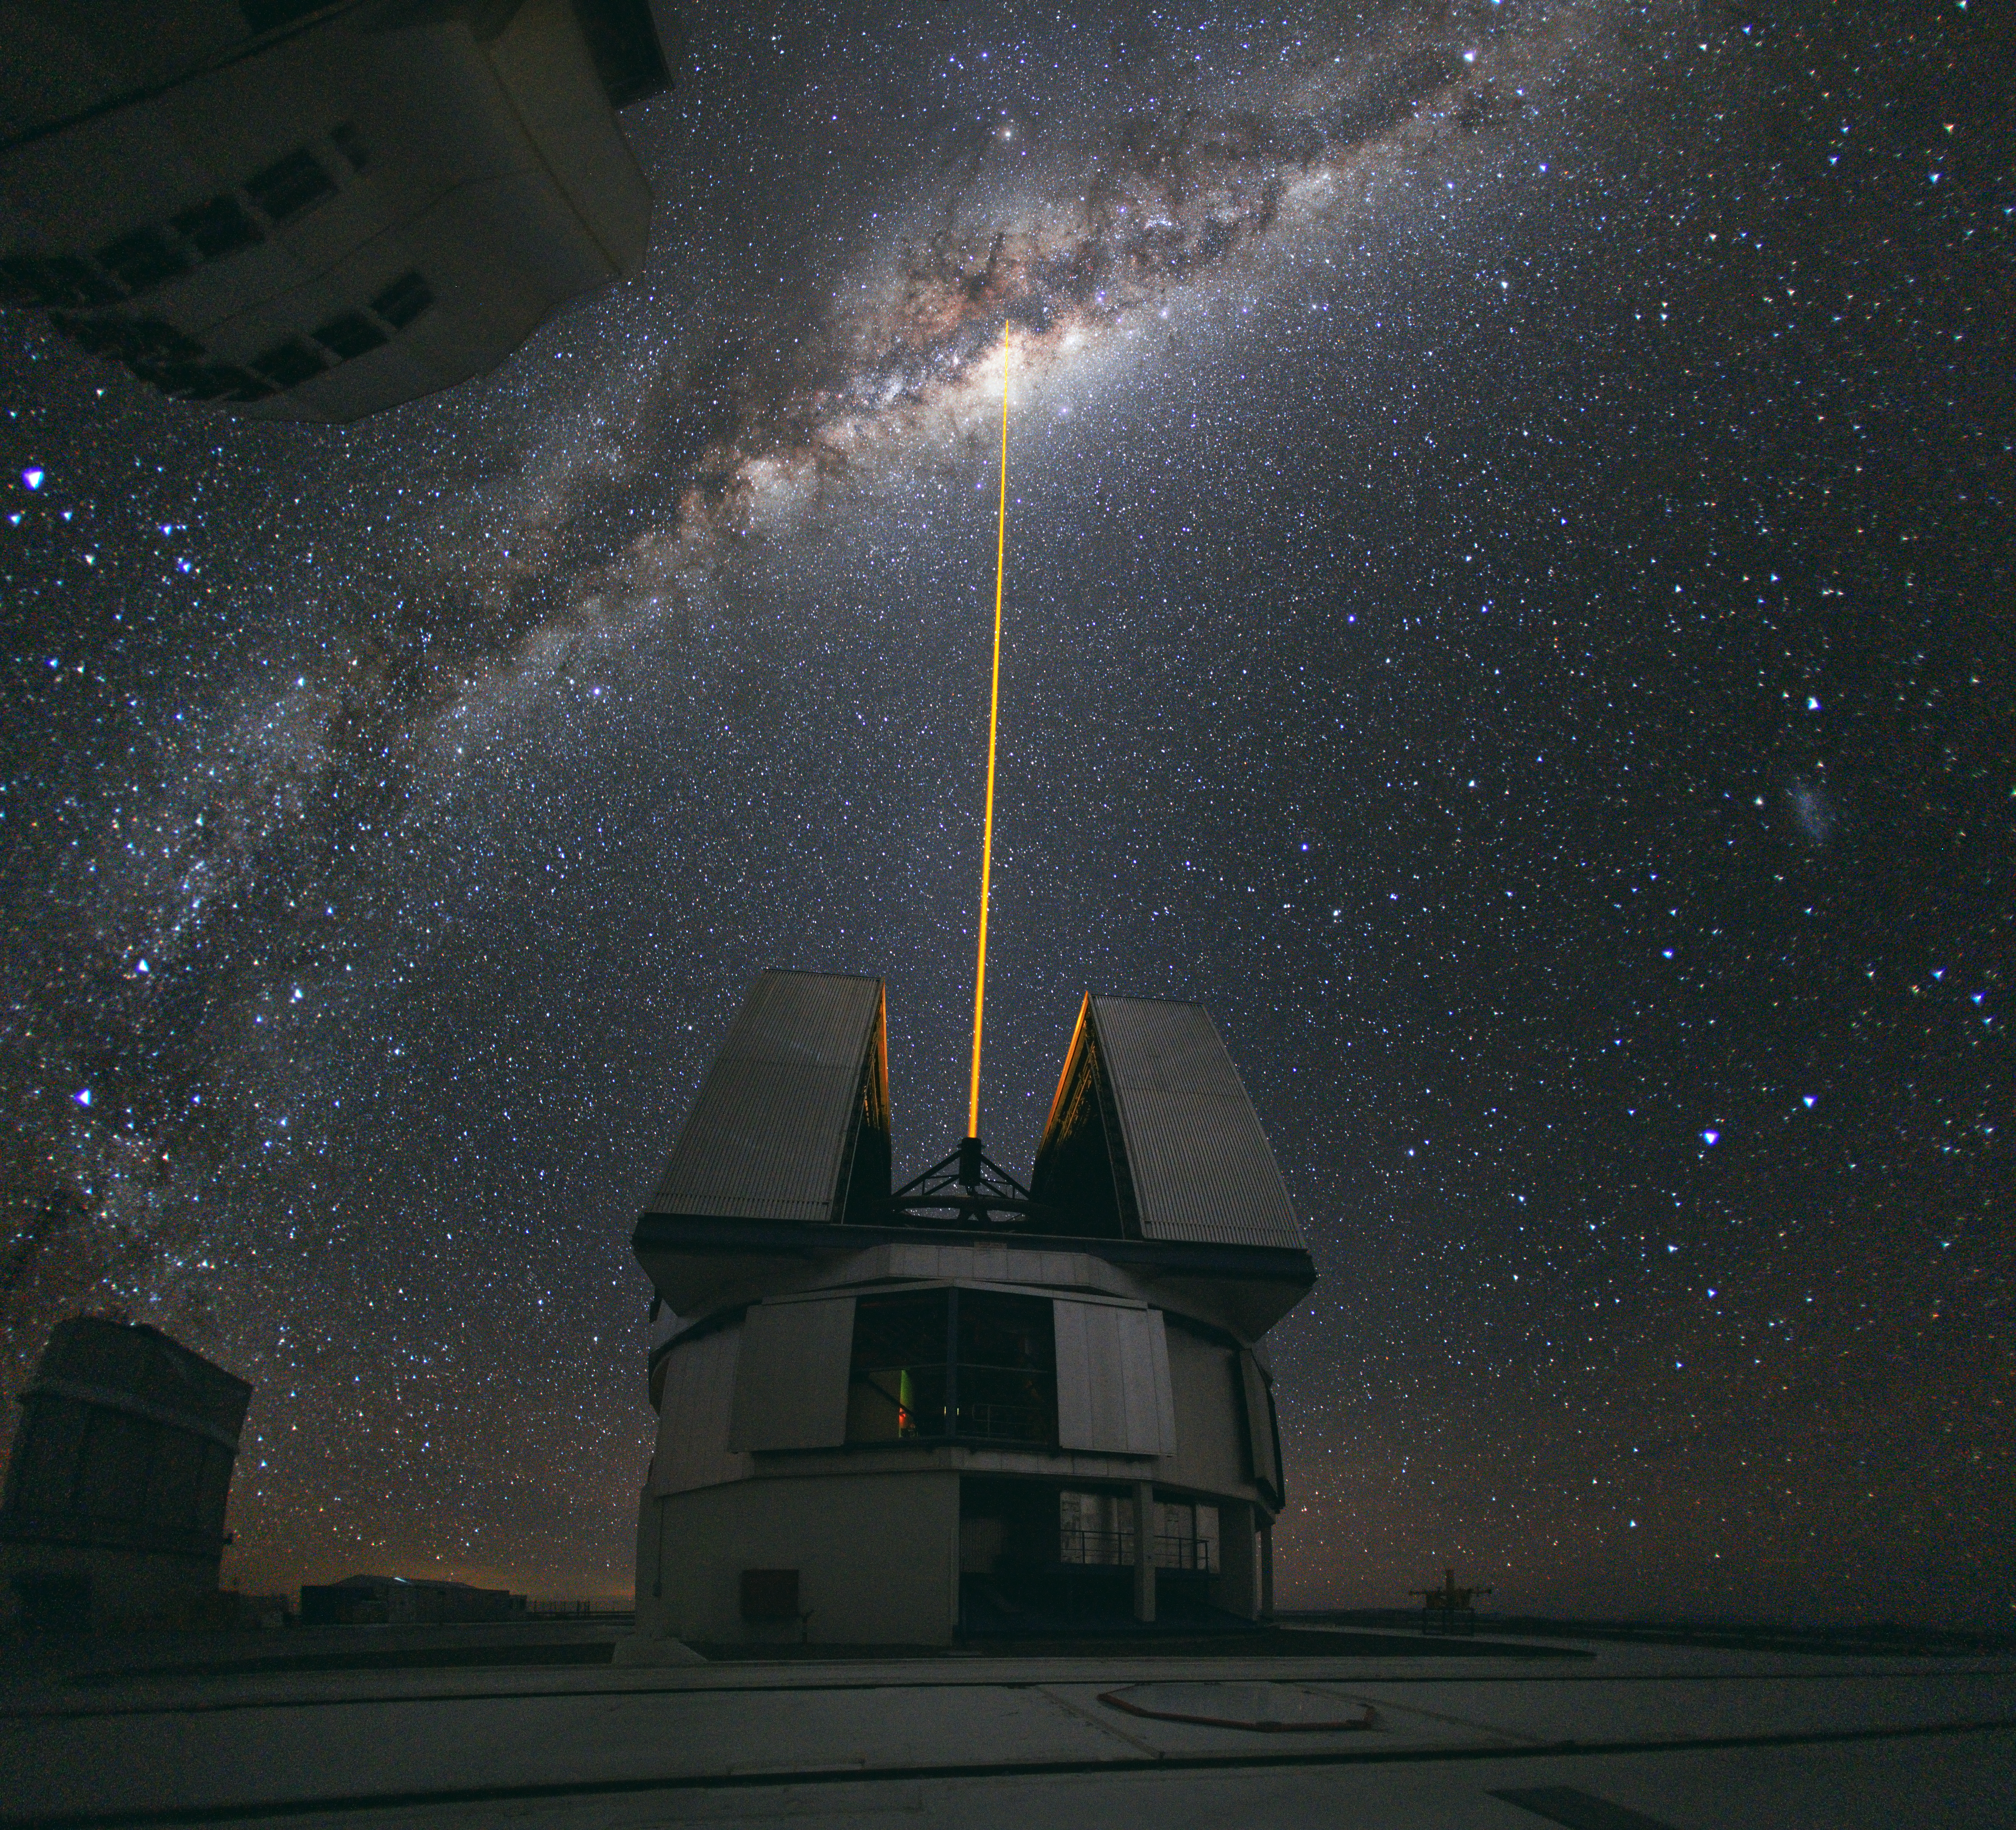

A laser beam towards the Milky Way's centre*

In mid-August 2010 ESO Photo Ambassador Yuri Beletsky snapped this amazing photo at ESO’s Paranal Observatory. A group of astronomers were observing the centre of the Milky Way using the laser guide star facility at Yepun, one of the four Unit Telescopes of the Very Large Telescope (VLT).

Yepun’s laser beam crosses the majestic southern sky and creates an artificial star at an altitude of 90 km high in the Earth's mesosphere. The Laser Guide Star (LGS) is part of the VLT’s adaptive optics system and is used as a reference to correct the blurring effect of the atmosphere on images. The colour of the laser is precisely tuned to energise a layer of sodium atoms found in one of the upper layers of the atmosphere — one can recognise the familiar colour of sodium street lamps in the colour of the laser. This layer of sodium atoms is thought to be a leftover from meteorites entering the Earth’s atmosphere. When excited by the light from the laser, the atoms start glowing, forming a small bright spot that can be used as an artificial reference star for the adaptive optics. Using this technique, astronomers can obtain sharper observations. For example, when looking towards the centre of our Milky Way, researchers can better monitor the galactic core, where a central supermassive black hole, surrounded by closely orbiting stars, is swallowing gas and dust.

The photo, which was chosen as Astronomy Picture of the Day for 6 September 2010 and Wikimedia Picture of the Year 2010, was taken with a wide-angle lens and covers about 180 degrees of the sky.

This image is available as a mounted image in the ESOshop.

#L

Credit: ESO/Y. Beletsky